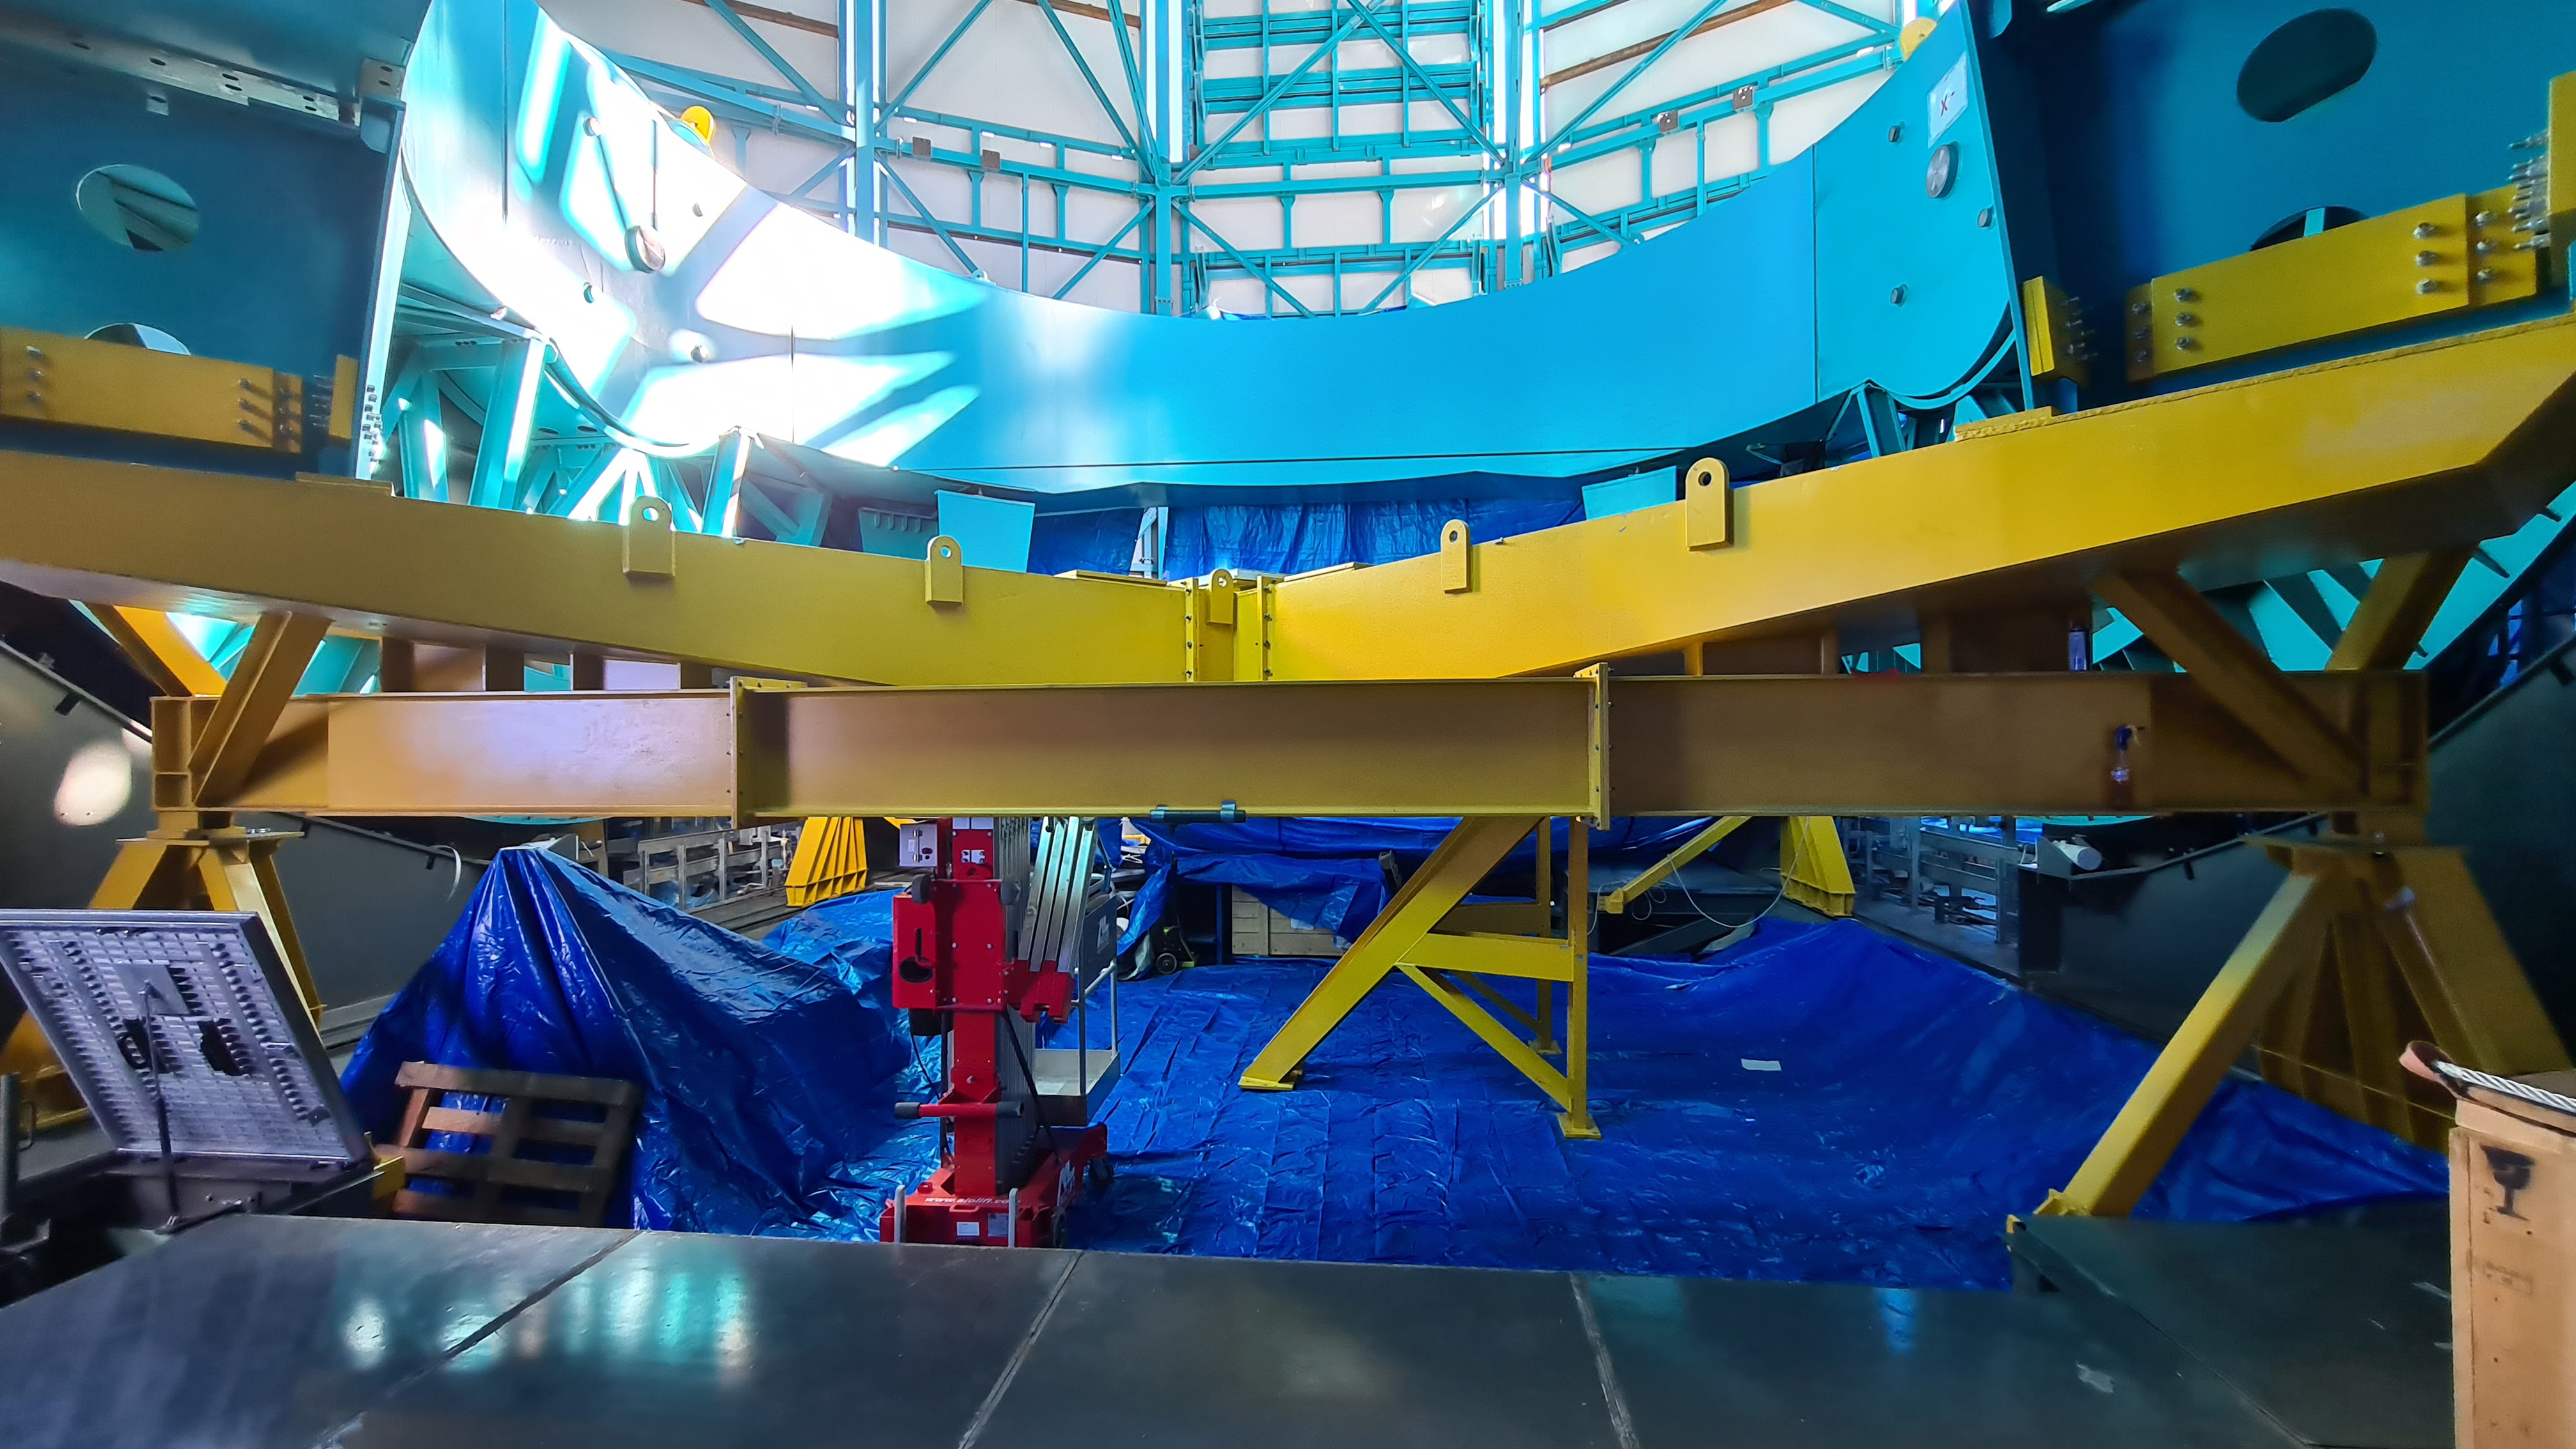

Summit Inspection #2

The second inspection of the facilities and equipment on Cerro Pachón took place on April 14th—these inspections will occur on a regular basis until work can resume on the summit. Minor maintenance tasks included re-inflating the airbag cushions for the Primary/Tertiary Mirror (M1M3), applying protective grease and oil the Dome track and bogies, and adjusting jacks that hold in place heavy elements of the partially assembled Telescope Mount Assembly (TMA).

Credit: Rubin Observatory/NSF/AURA